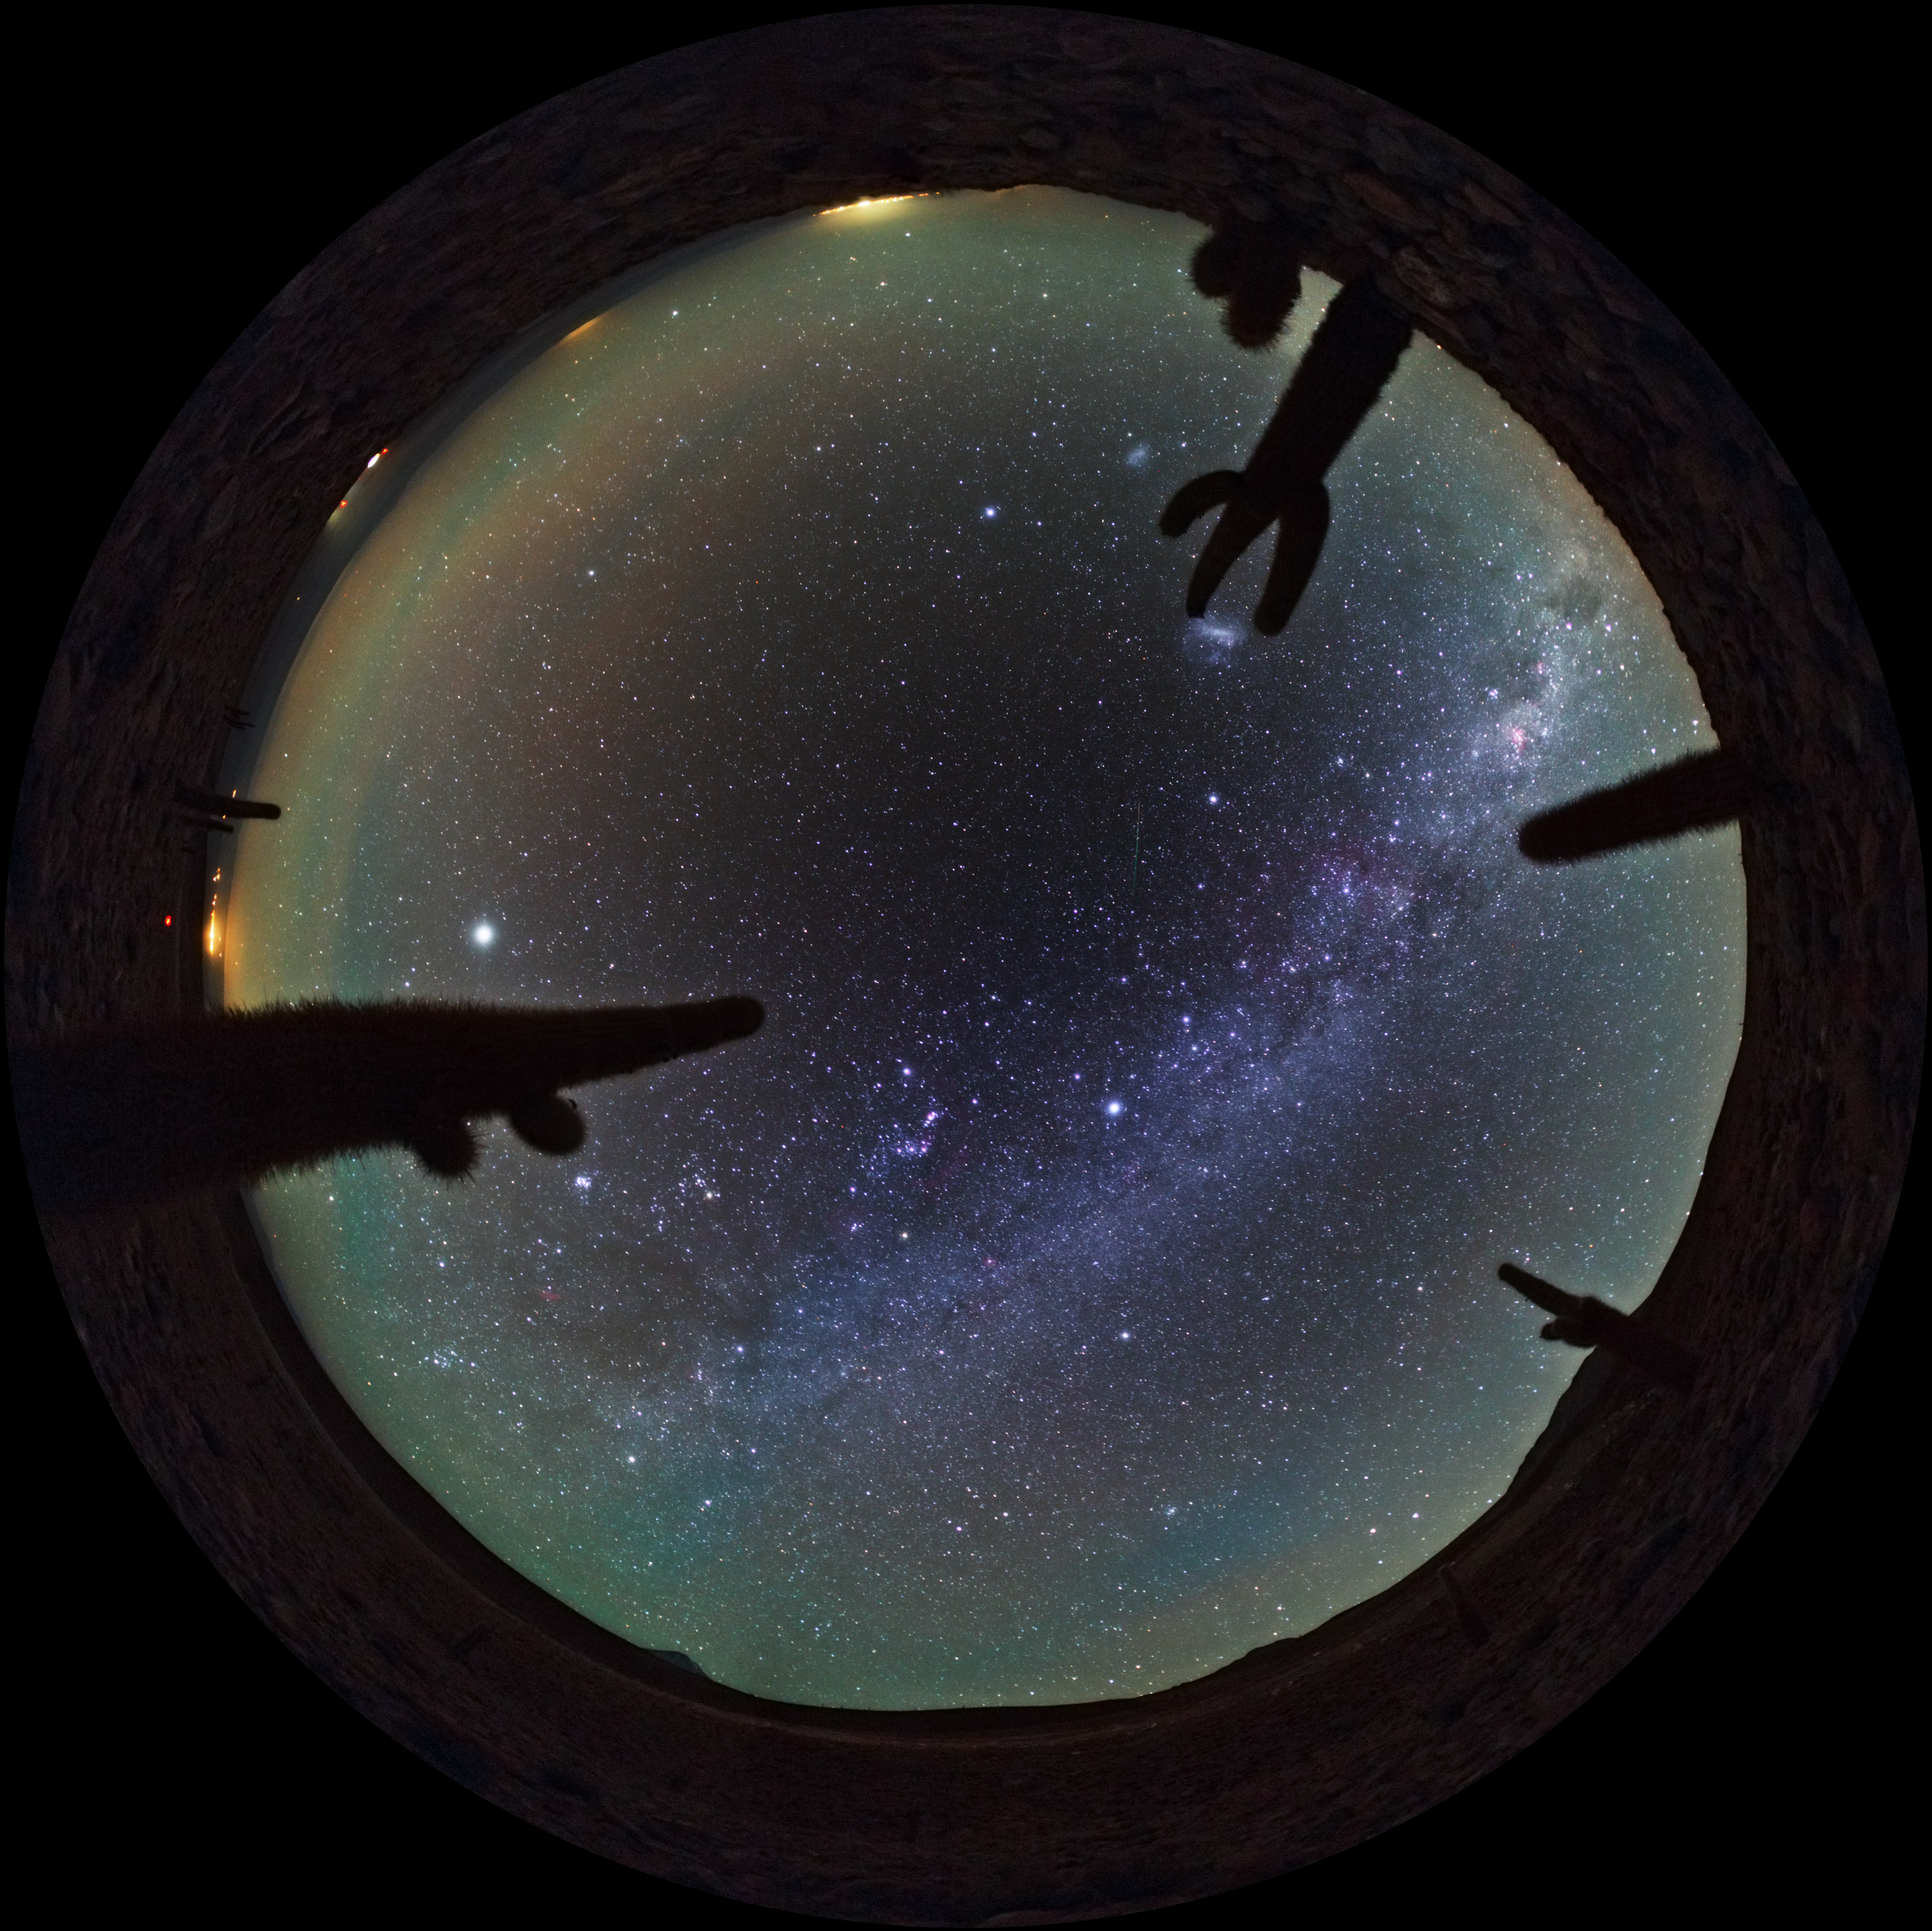

Atacama airglow

This fish-eye image taken by ESO Photo Ambassador, Babak Tafreshi, shows the Milky Way overhead the Atacama Desert in Chile. Prominent at low horizons is airglow caused by the weak emission of light in Earth's atmosphere. Although the effect is fairly uniform across the atmosphere, to an observer on the ground the phenomenon appears brightest about 10 degrees above the horizon, because the lower one looks, the greater the depth of atmosphere one is looking through.

Credit: ESO/B. Tafreshi